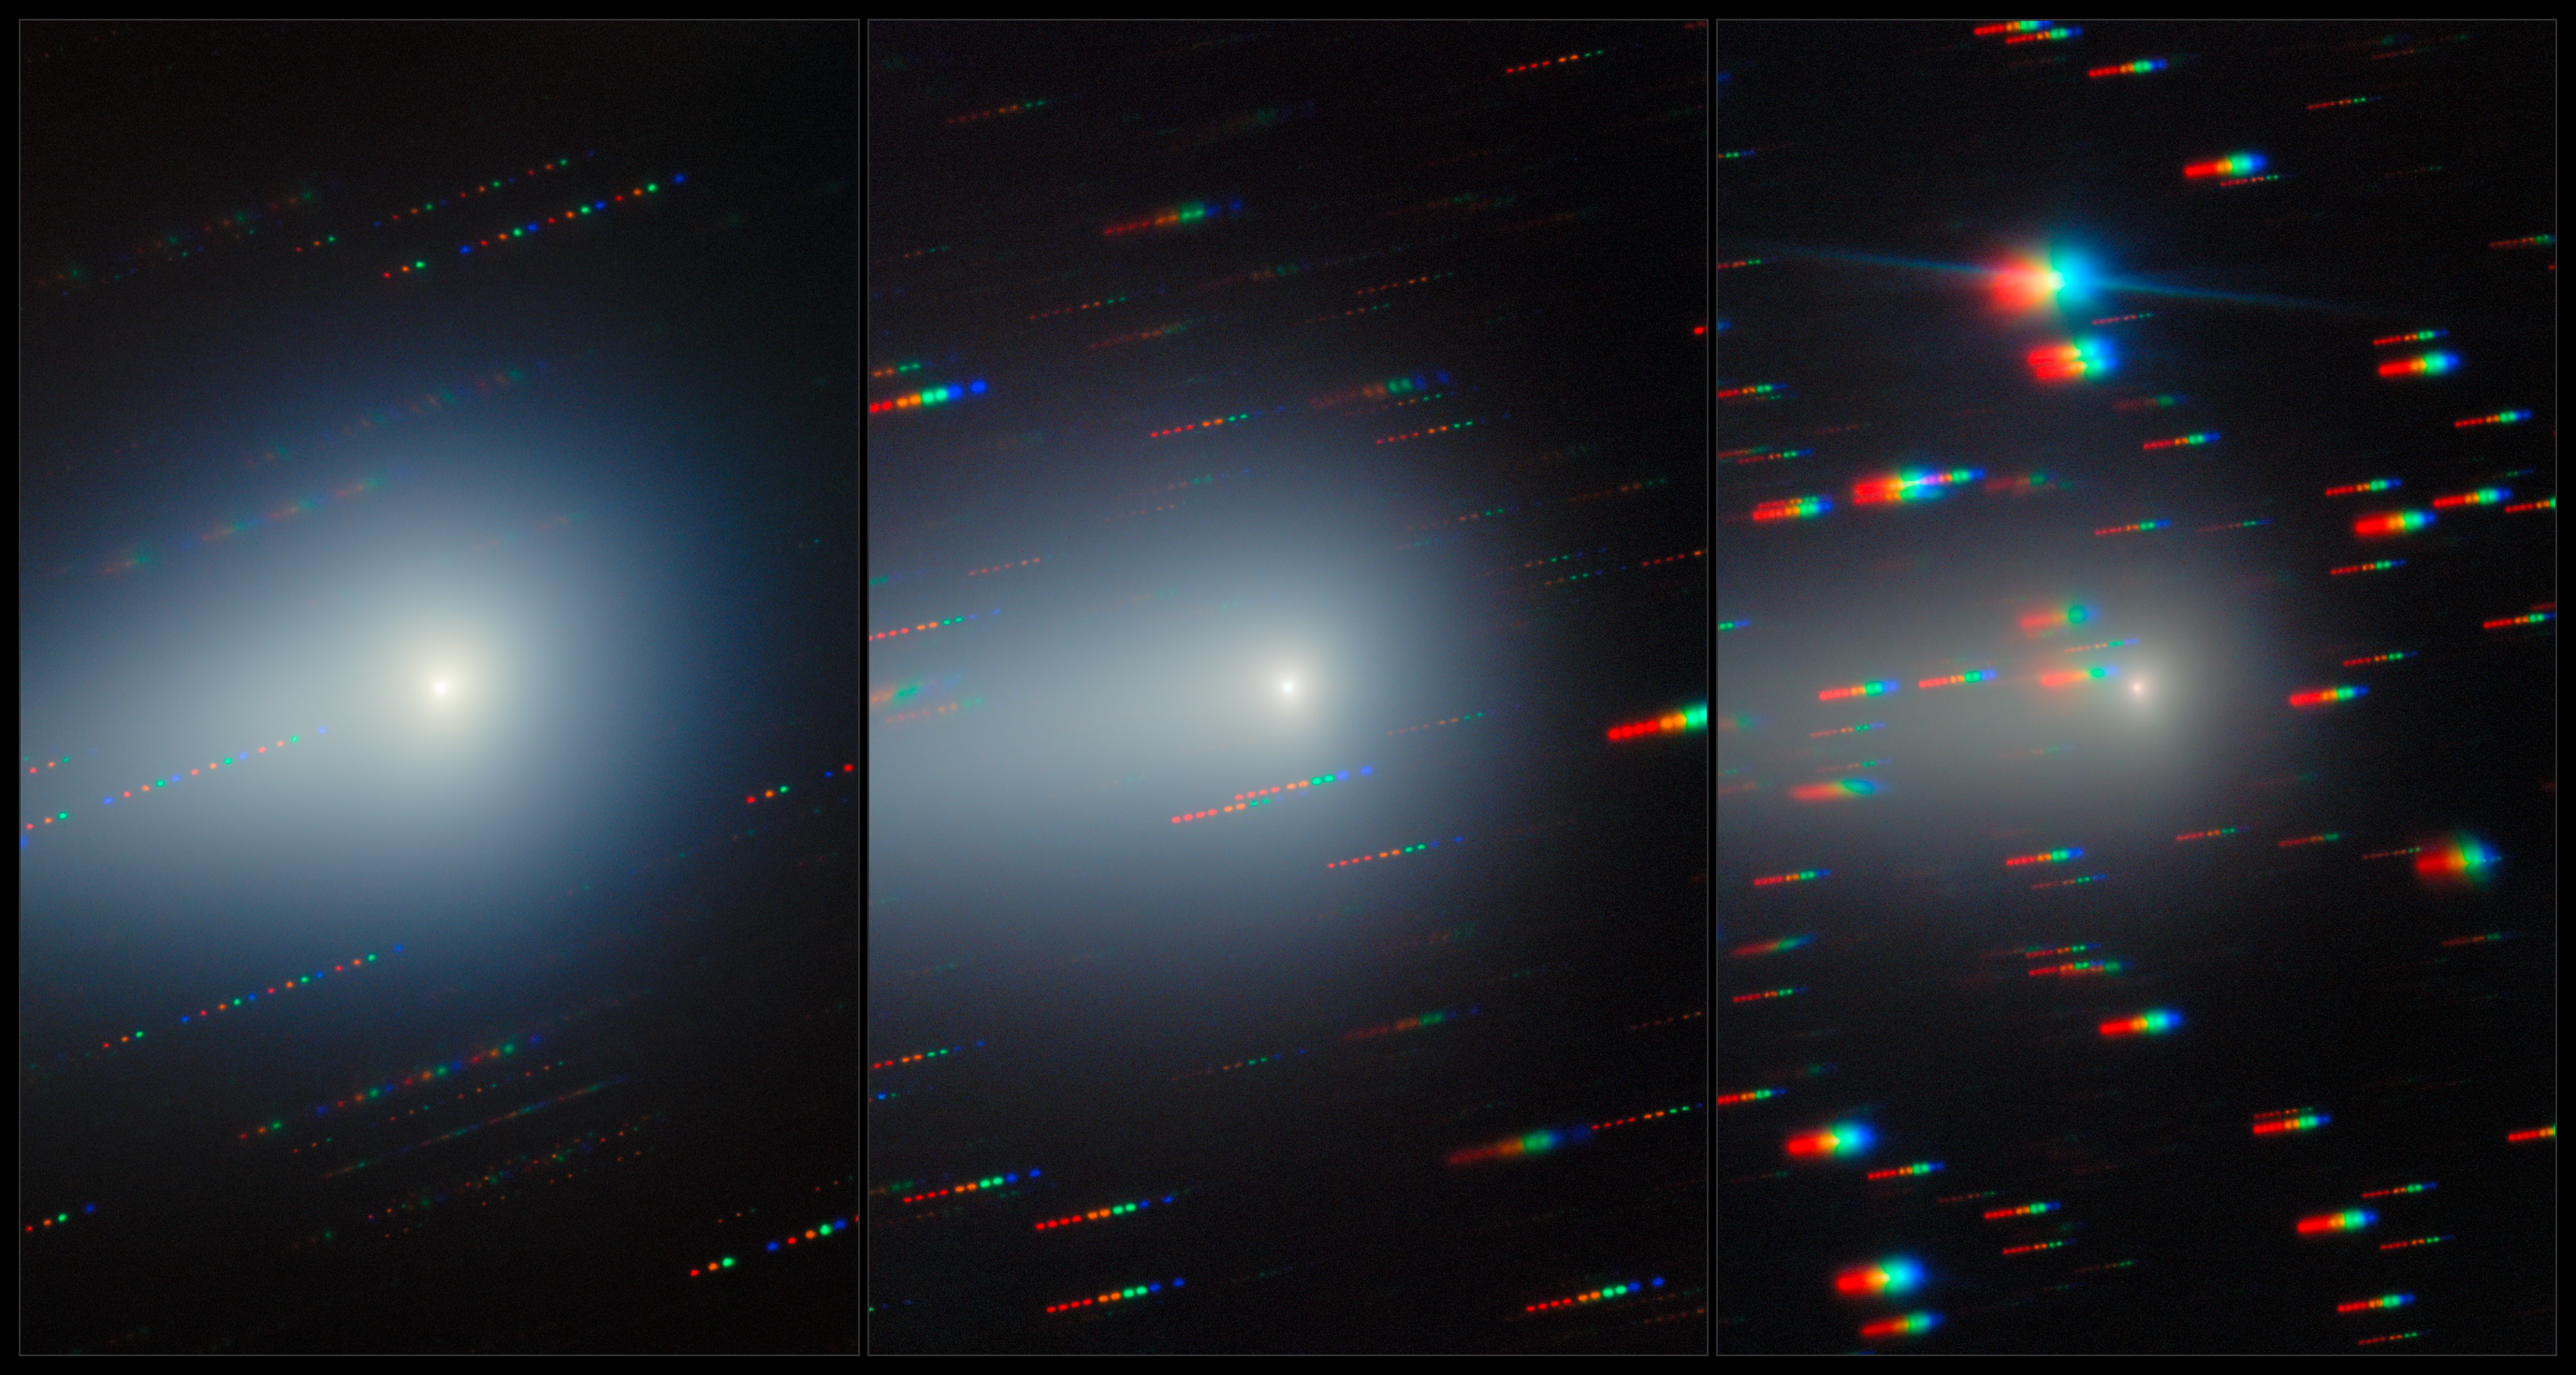

Gemini North Spots the Changing Comet 3I/ATLAS (Without Annotations)

As the third known interstellar interloper to visit our Solar System, the comet 3I/ATLAS was captured here by Gemini North over a month and a half as it traveled away from Earth, never to return. 3I/ATLAS has been imaged countless times since its discovery in July 2025. Gemini North is one half of the International Gemini Observatory, funded in part by the U.S. National Science Foundation (NSF) and operated by NSF NOIRLab.

Bryce Bolin, research scientist at Eureka Scientific, and his team continued to observe 3I/ATLAS through the northern spring of 2026. An annotated composite of these images was featured as a NOIRLab Image of the Week. The individual images are here: 22 December 2025, 20 January 2026, and 7 February 2026.

Credit: International Gemini Observatory/NOIRLab/NSF/AURA/B. BolinImage Processing: J. Miller & M. Rodriguez (International Gemini Observatory/NSF NOIRLab), T.A. Rector (University of Alaska Anchorage/NSF NOIRLab), M. Zamani (NSF NOIRLab) Acknowledgments: PI: Bryce Bolin (Eureka Scientific)